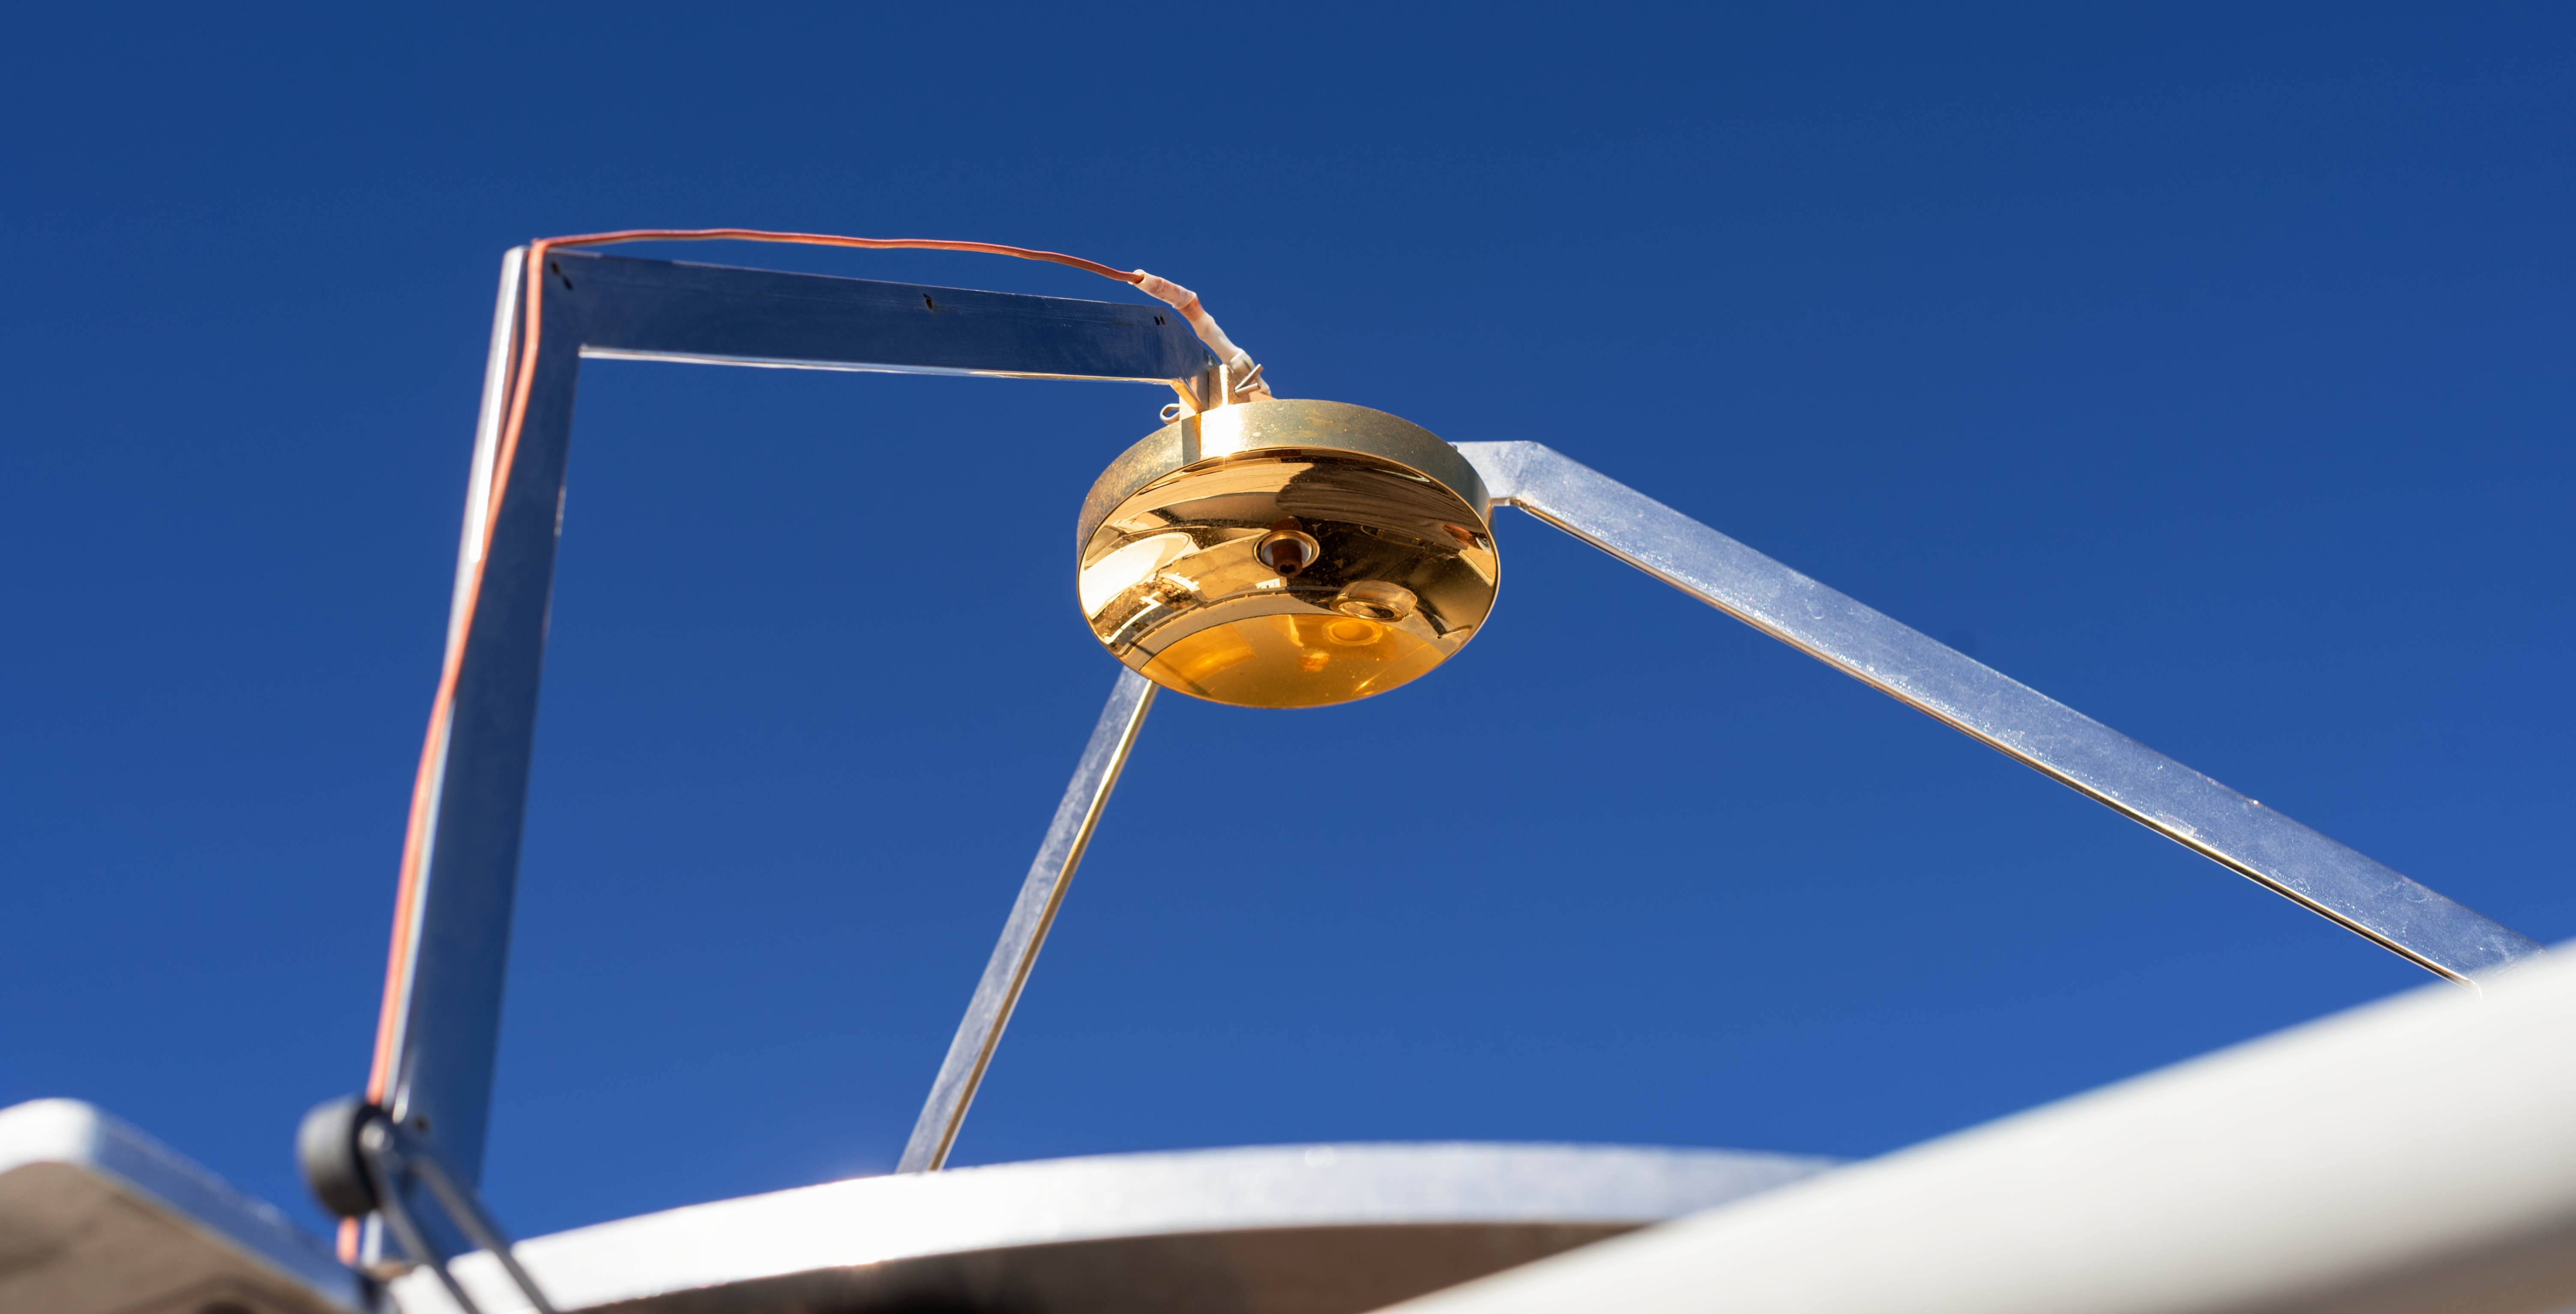

RASICAM

RASICAM

Credit: CTIO/NOIRLab/NSF/AURA/D. Munizaga